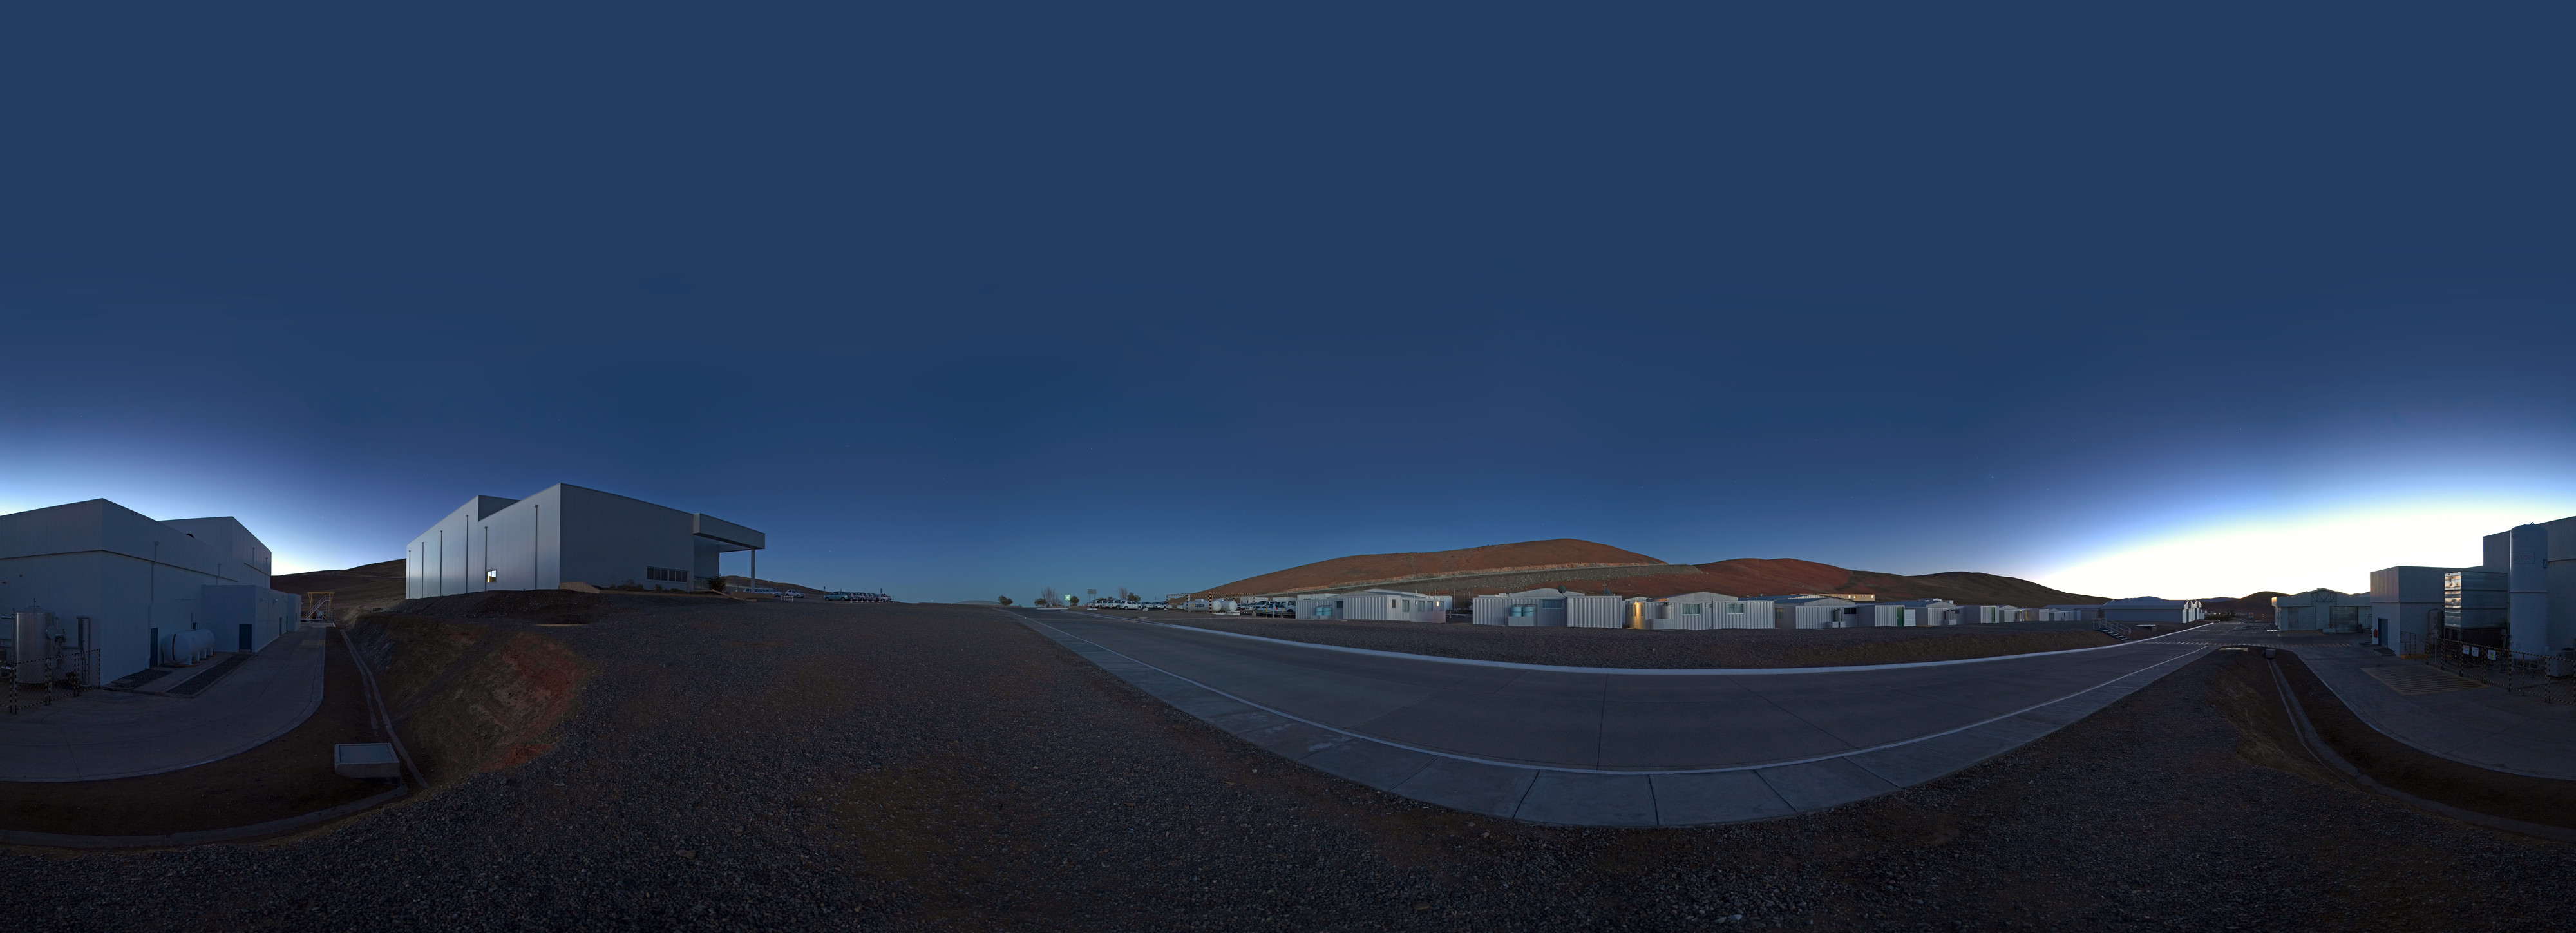

Mirror Maintenance Building at dawn

An equirectangular panorama of the surroundings of the Mirror Maintenance Building at Paranal Observatory, home to the ESO Very Large Telescope (VLT), taken at dawn.

Credit: ESO